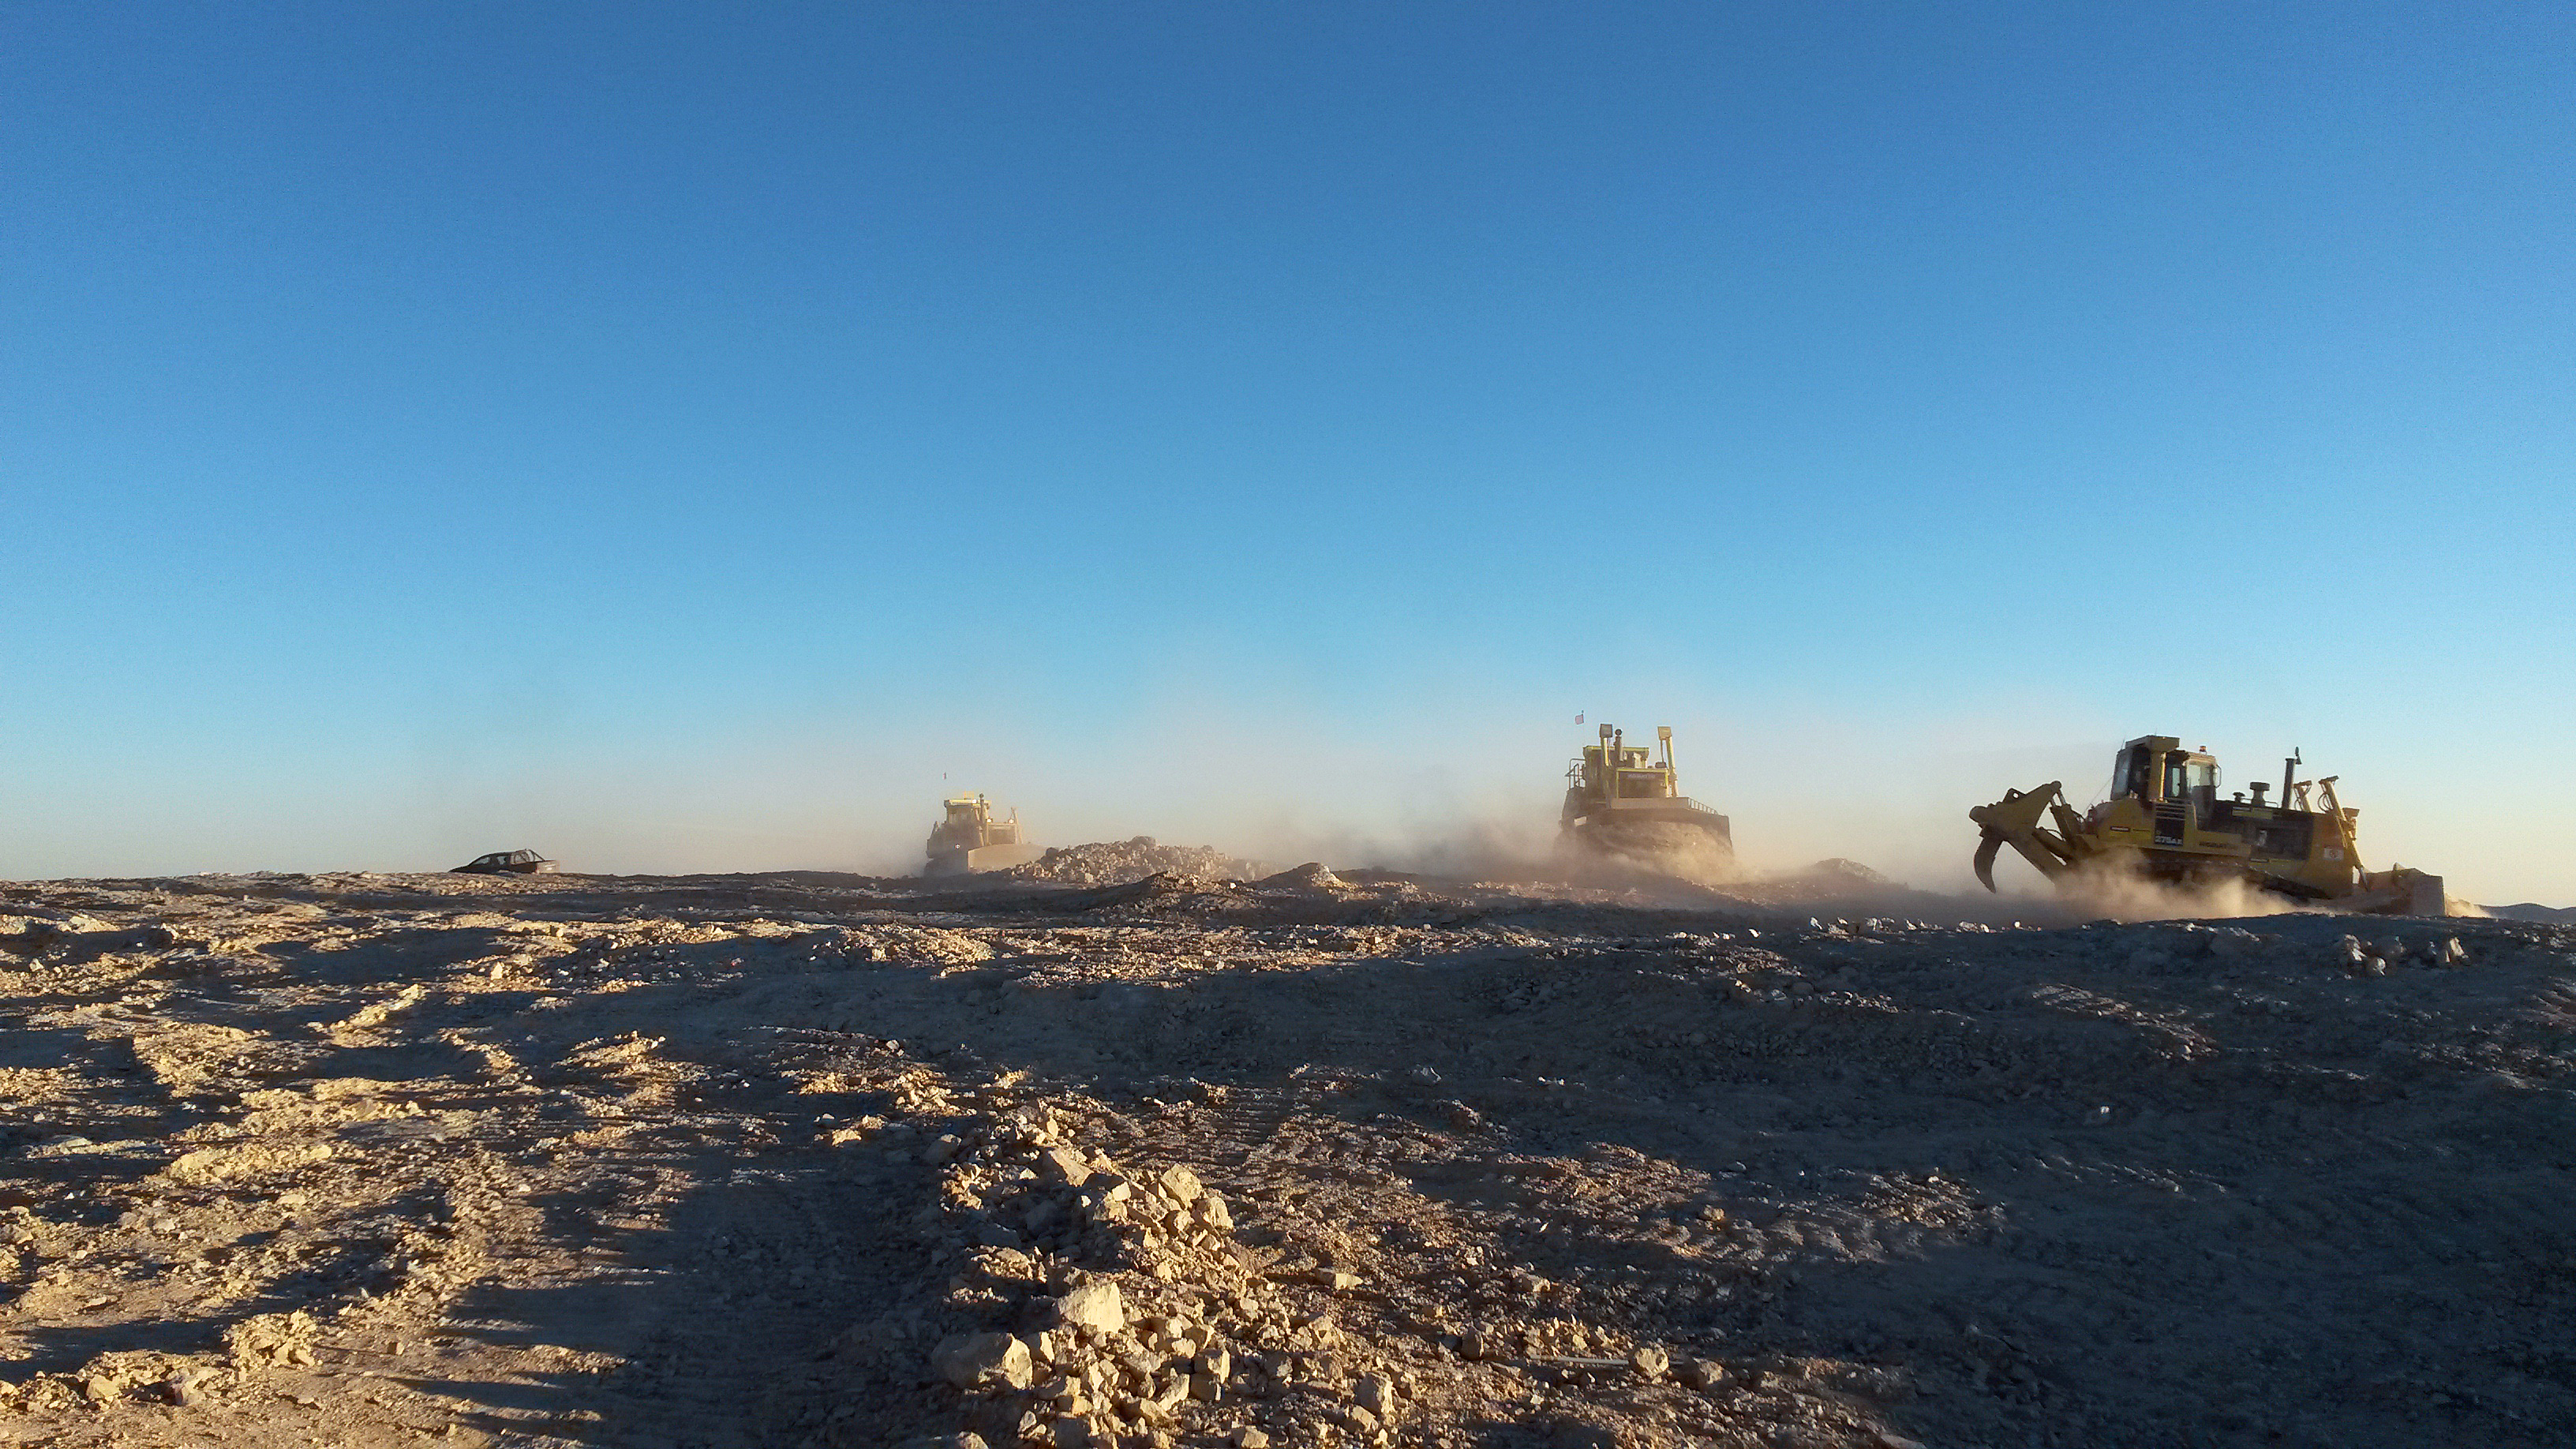

The future begins here

Already now the future site of the ELT, the biggest eye on the sky, is a busy place. The top of Cerro Armazones was blasted away with several huge explosions and is now flattened by the machines visible on this image to create a platform large enough to host the ELT and its instruments.

Credit: ESO